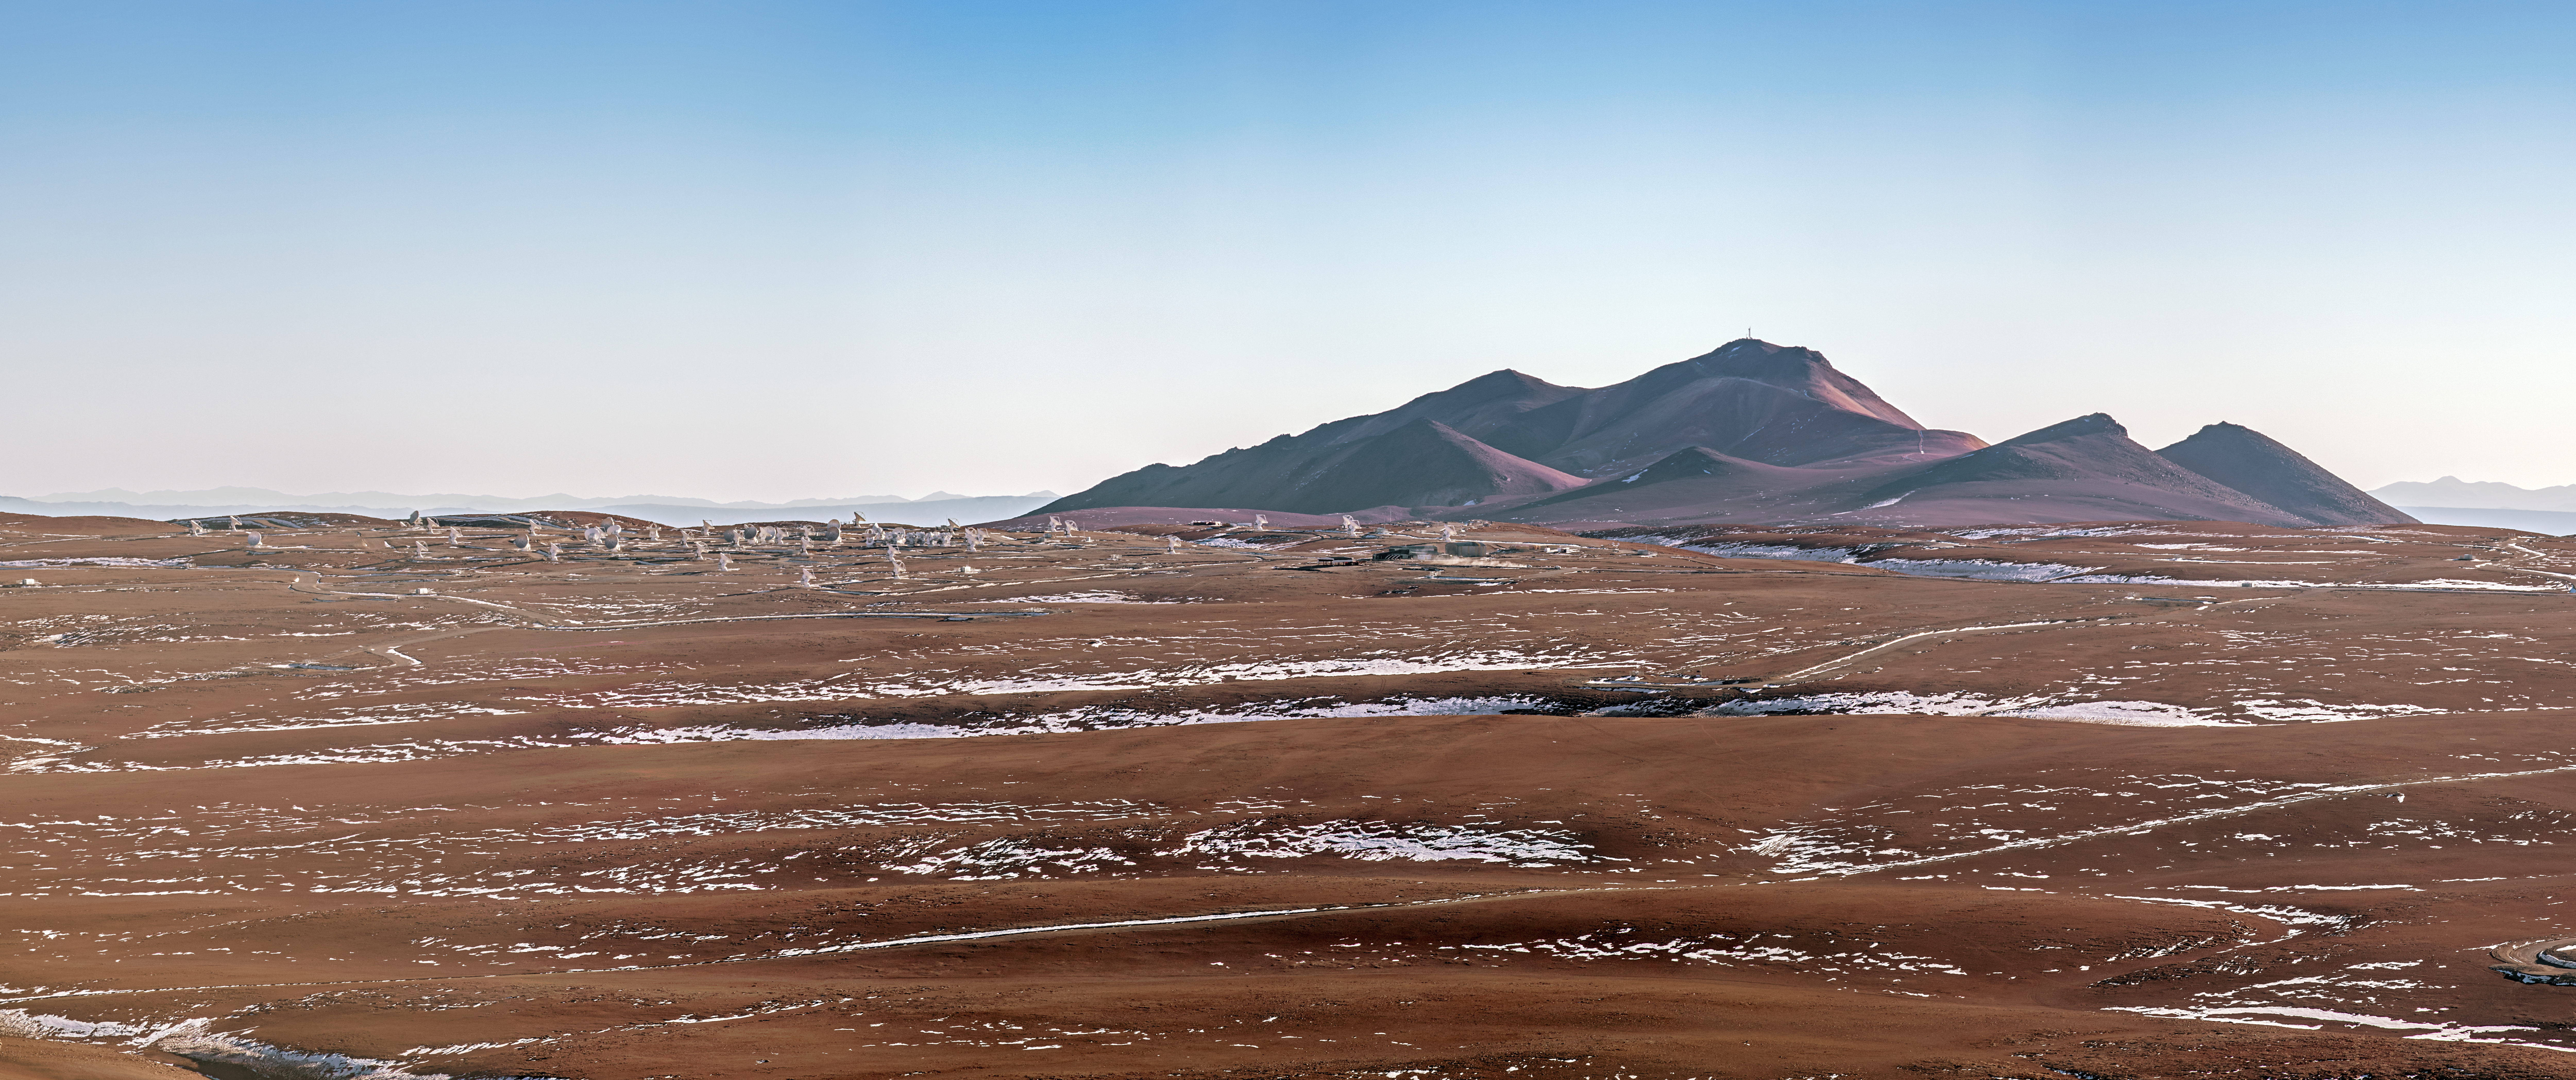

ALMA and ice

A view of ALMA on the Chajnantor Plateau in northern Chile. The desert floor is strewn with snow and ice. The Atacama may be a desert, but the altitude at which ALMA sits makes for chilly surroundings.

Credit: A. Tudorica/ESO